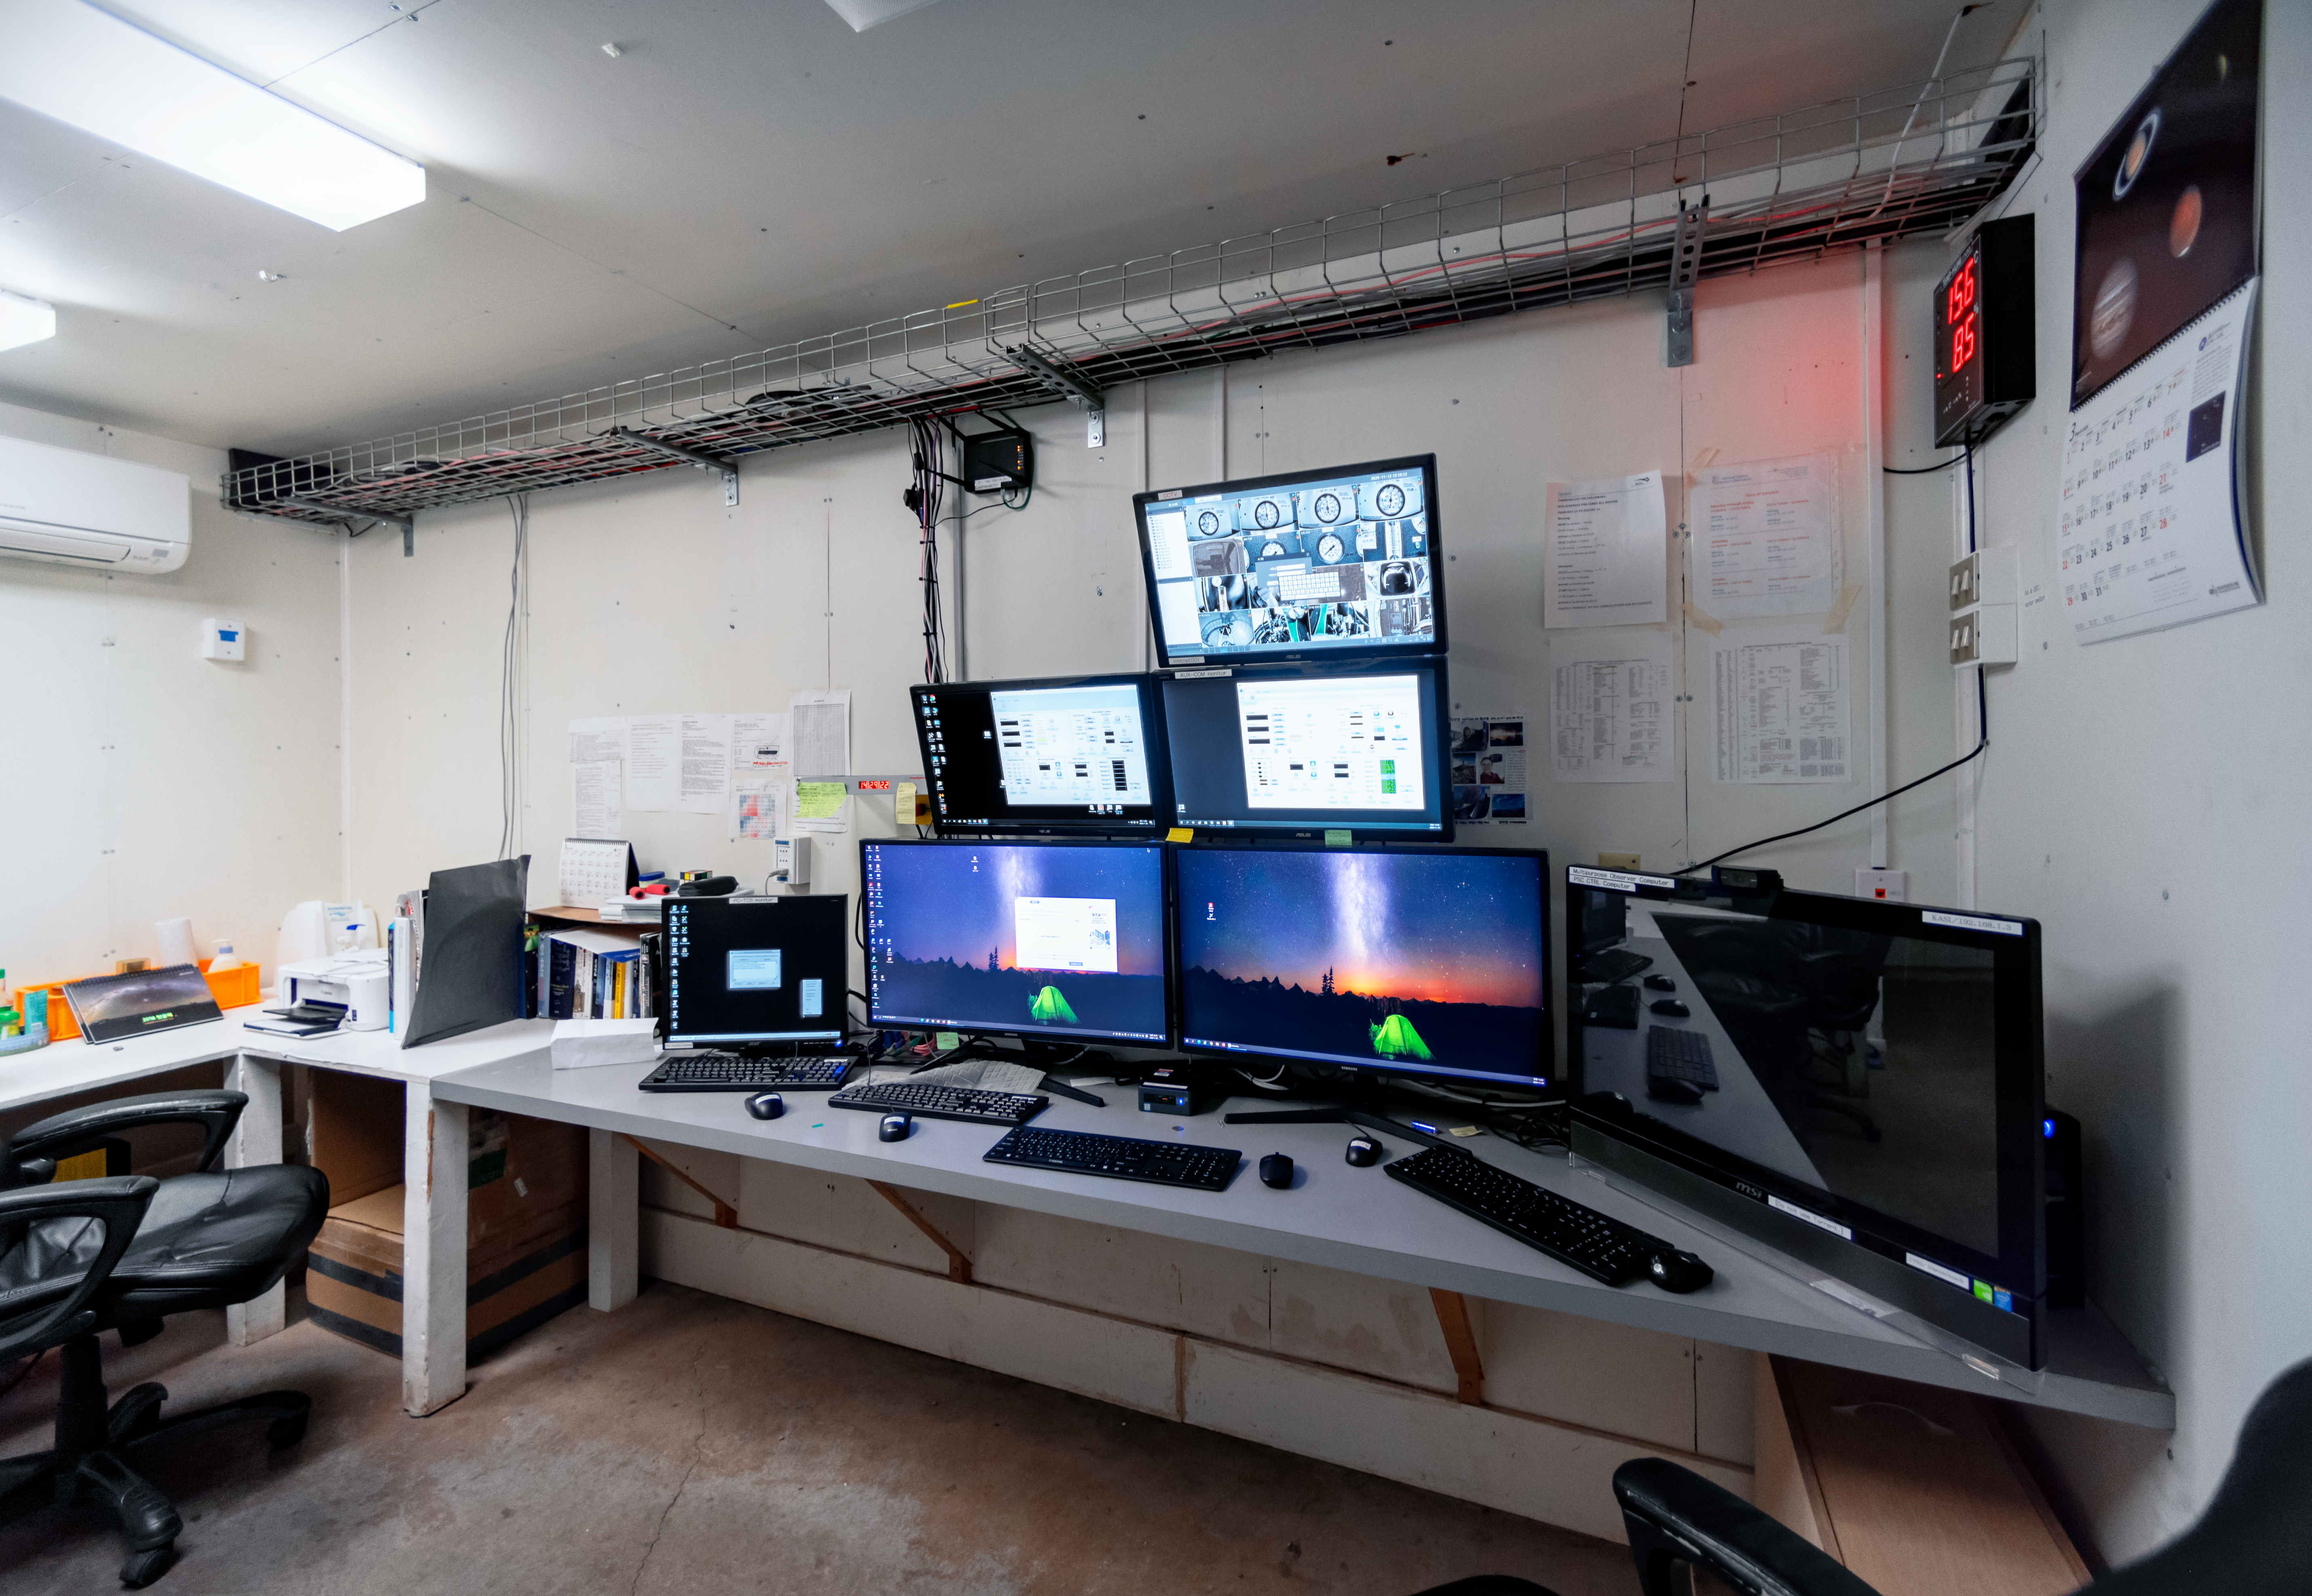

KMTNet 1.6-meter Telescope Control Room

KMTNet 1.6-meter Telescope control room at Cerro Tololo Inter-American Observatory in Chile.

Credit: CTIO/NOIRLab/NSF/AURA